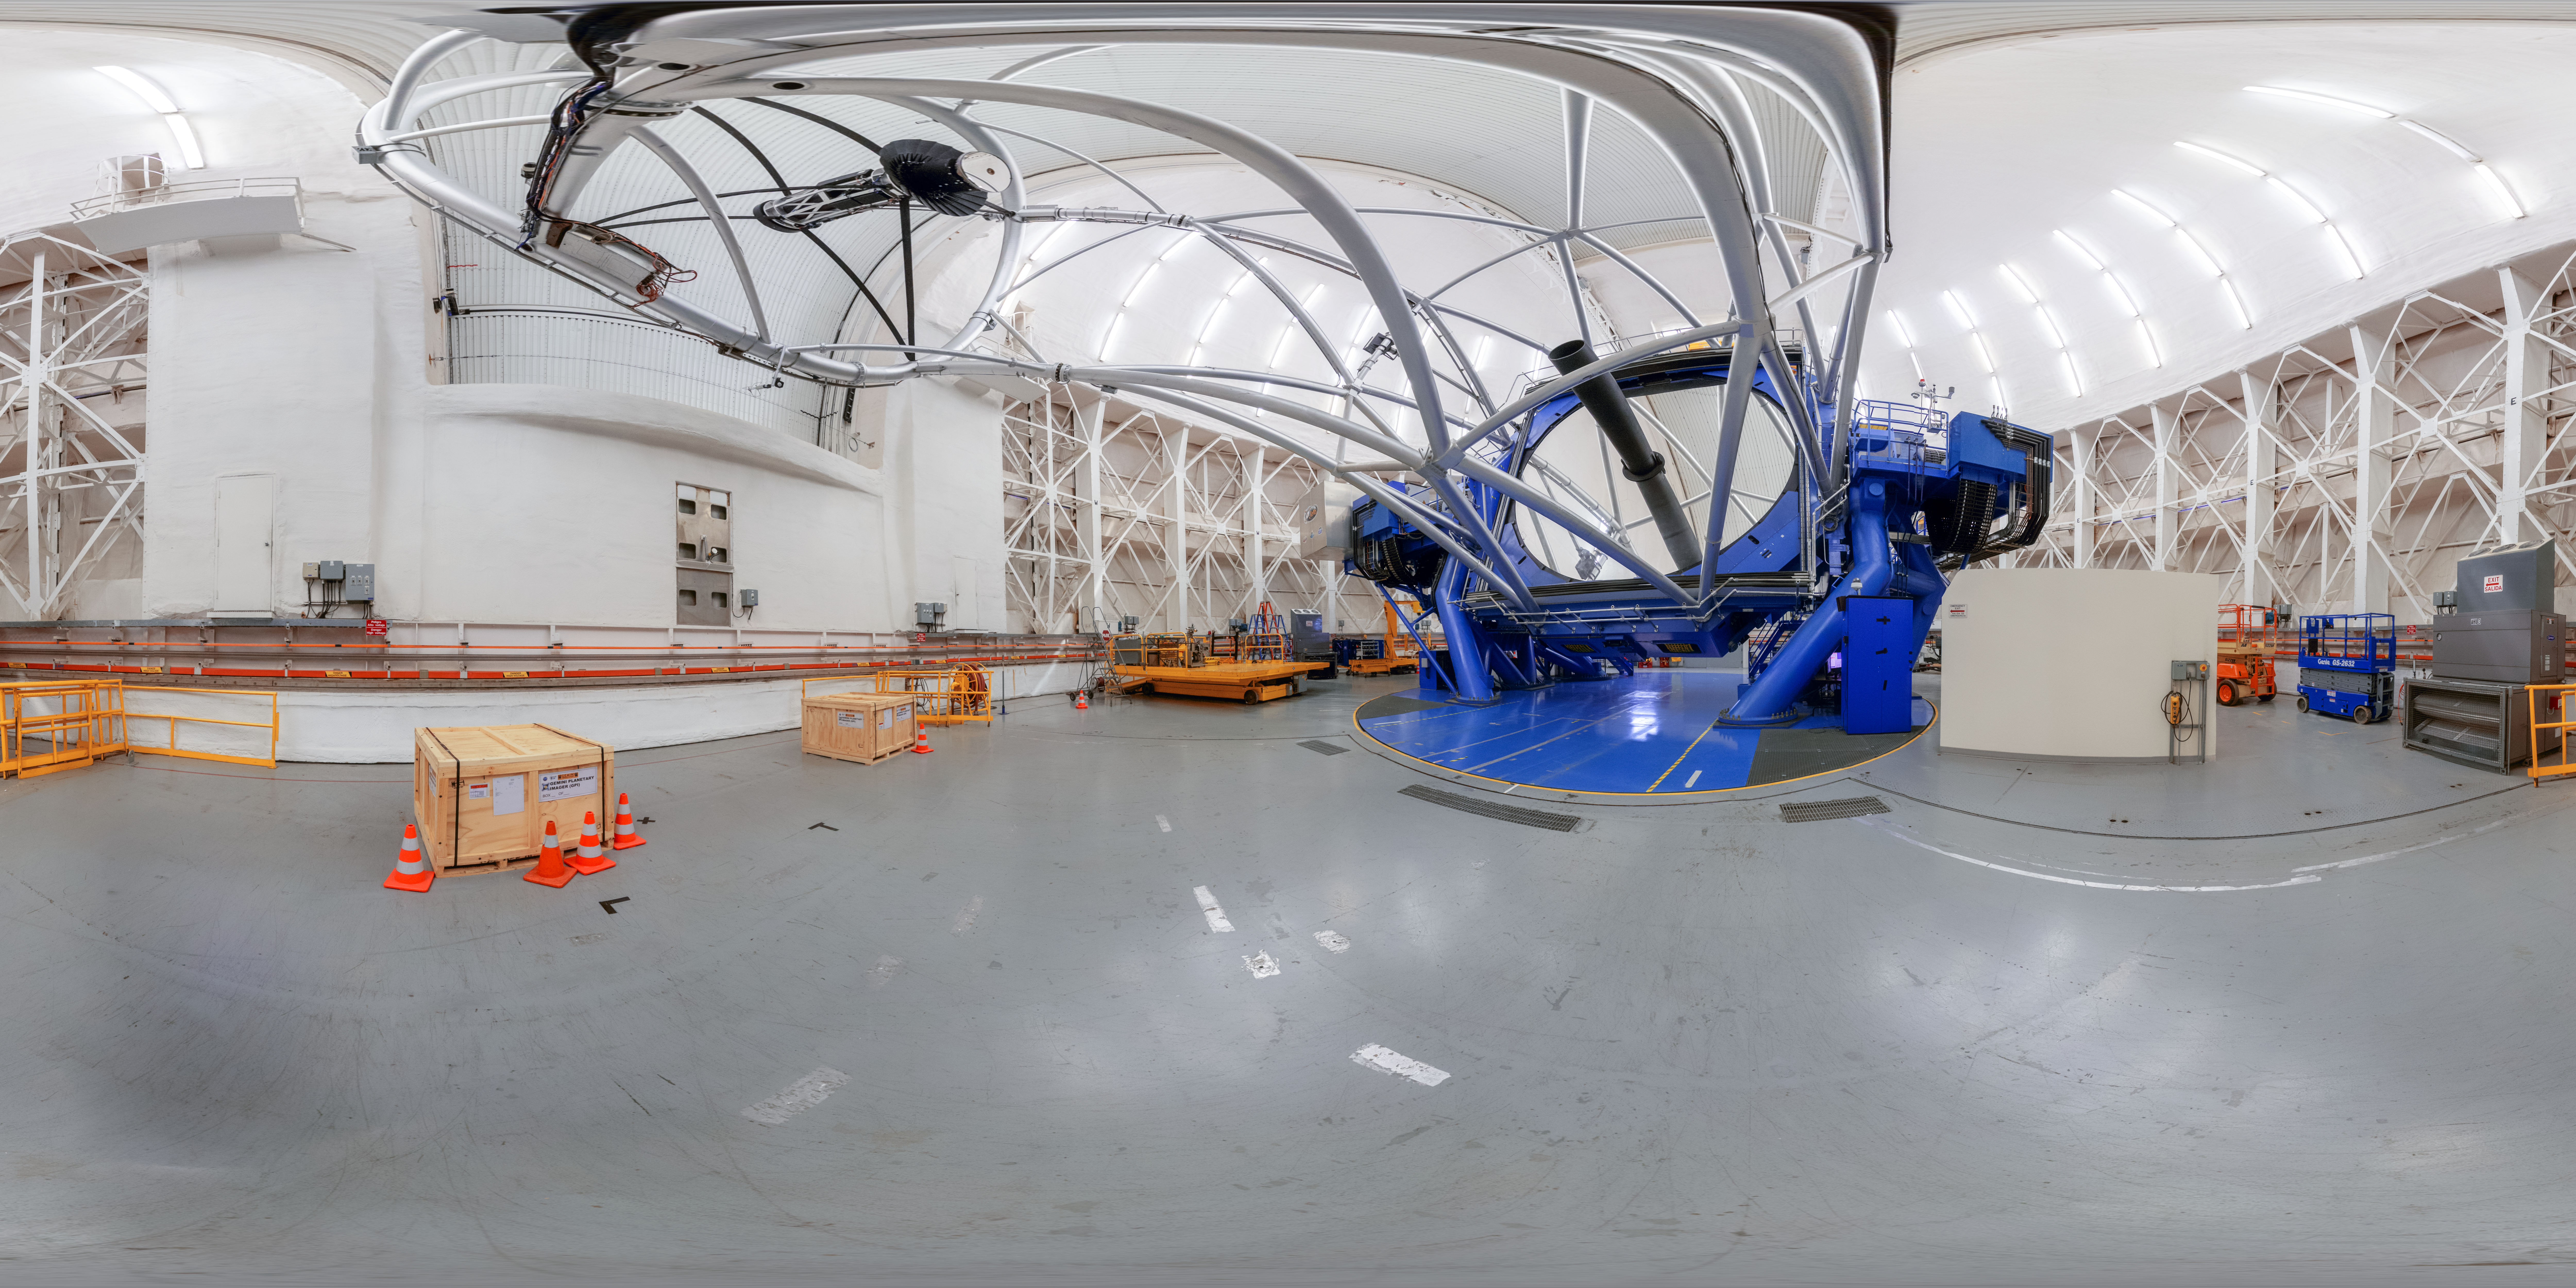

Gemini South Interior 360 Panorama

A 360 panorama inside Gemini South's dome, with the telescope itself visible, on Cerro Pachón in Chile.

A fulldome version of this image can be viewed here.

Credit: NOIRLab/NSF/AURA/P. Horálek